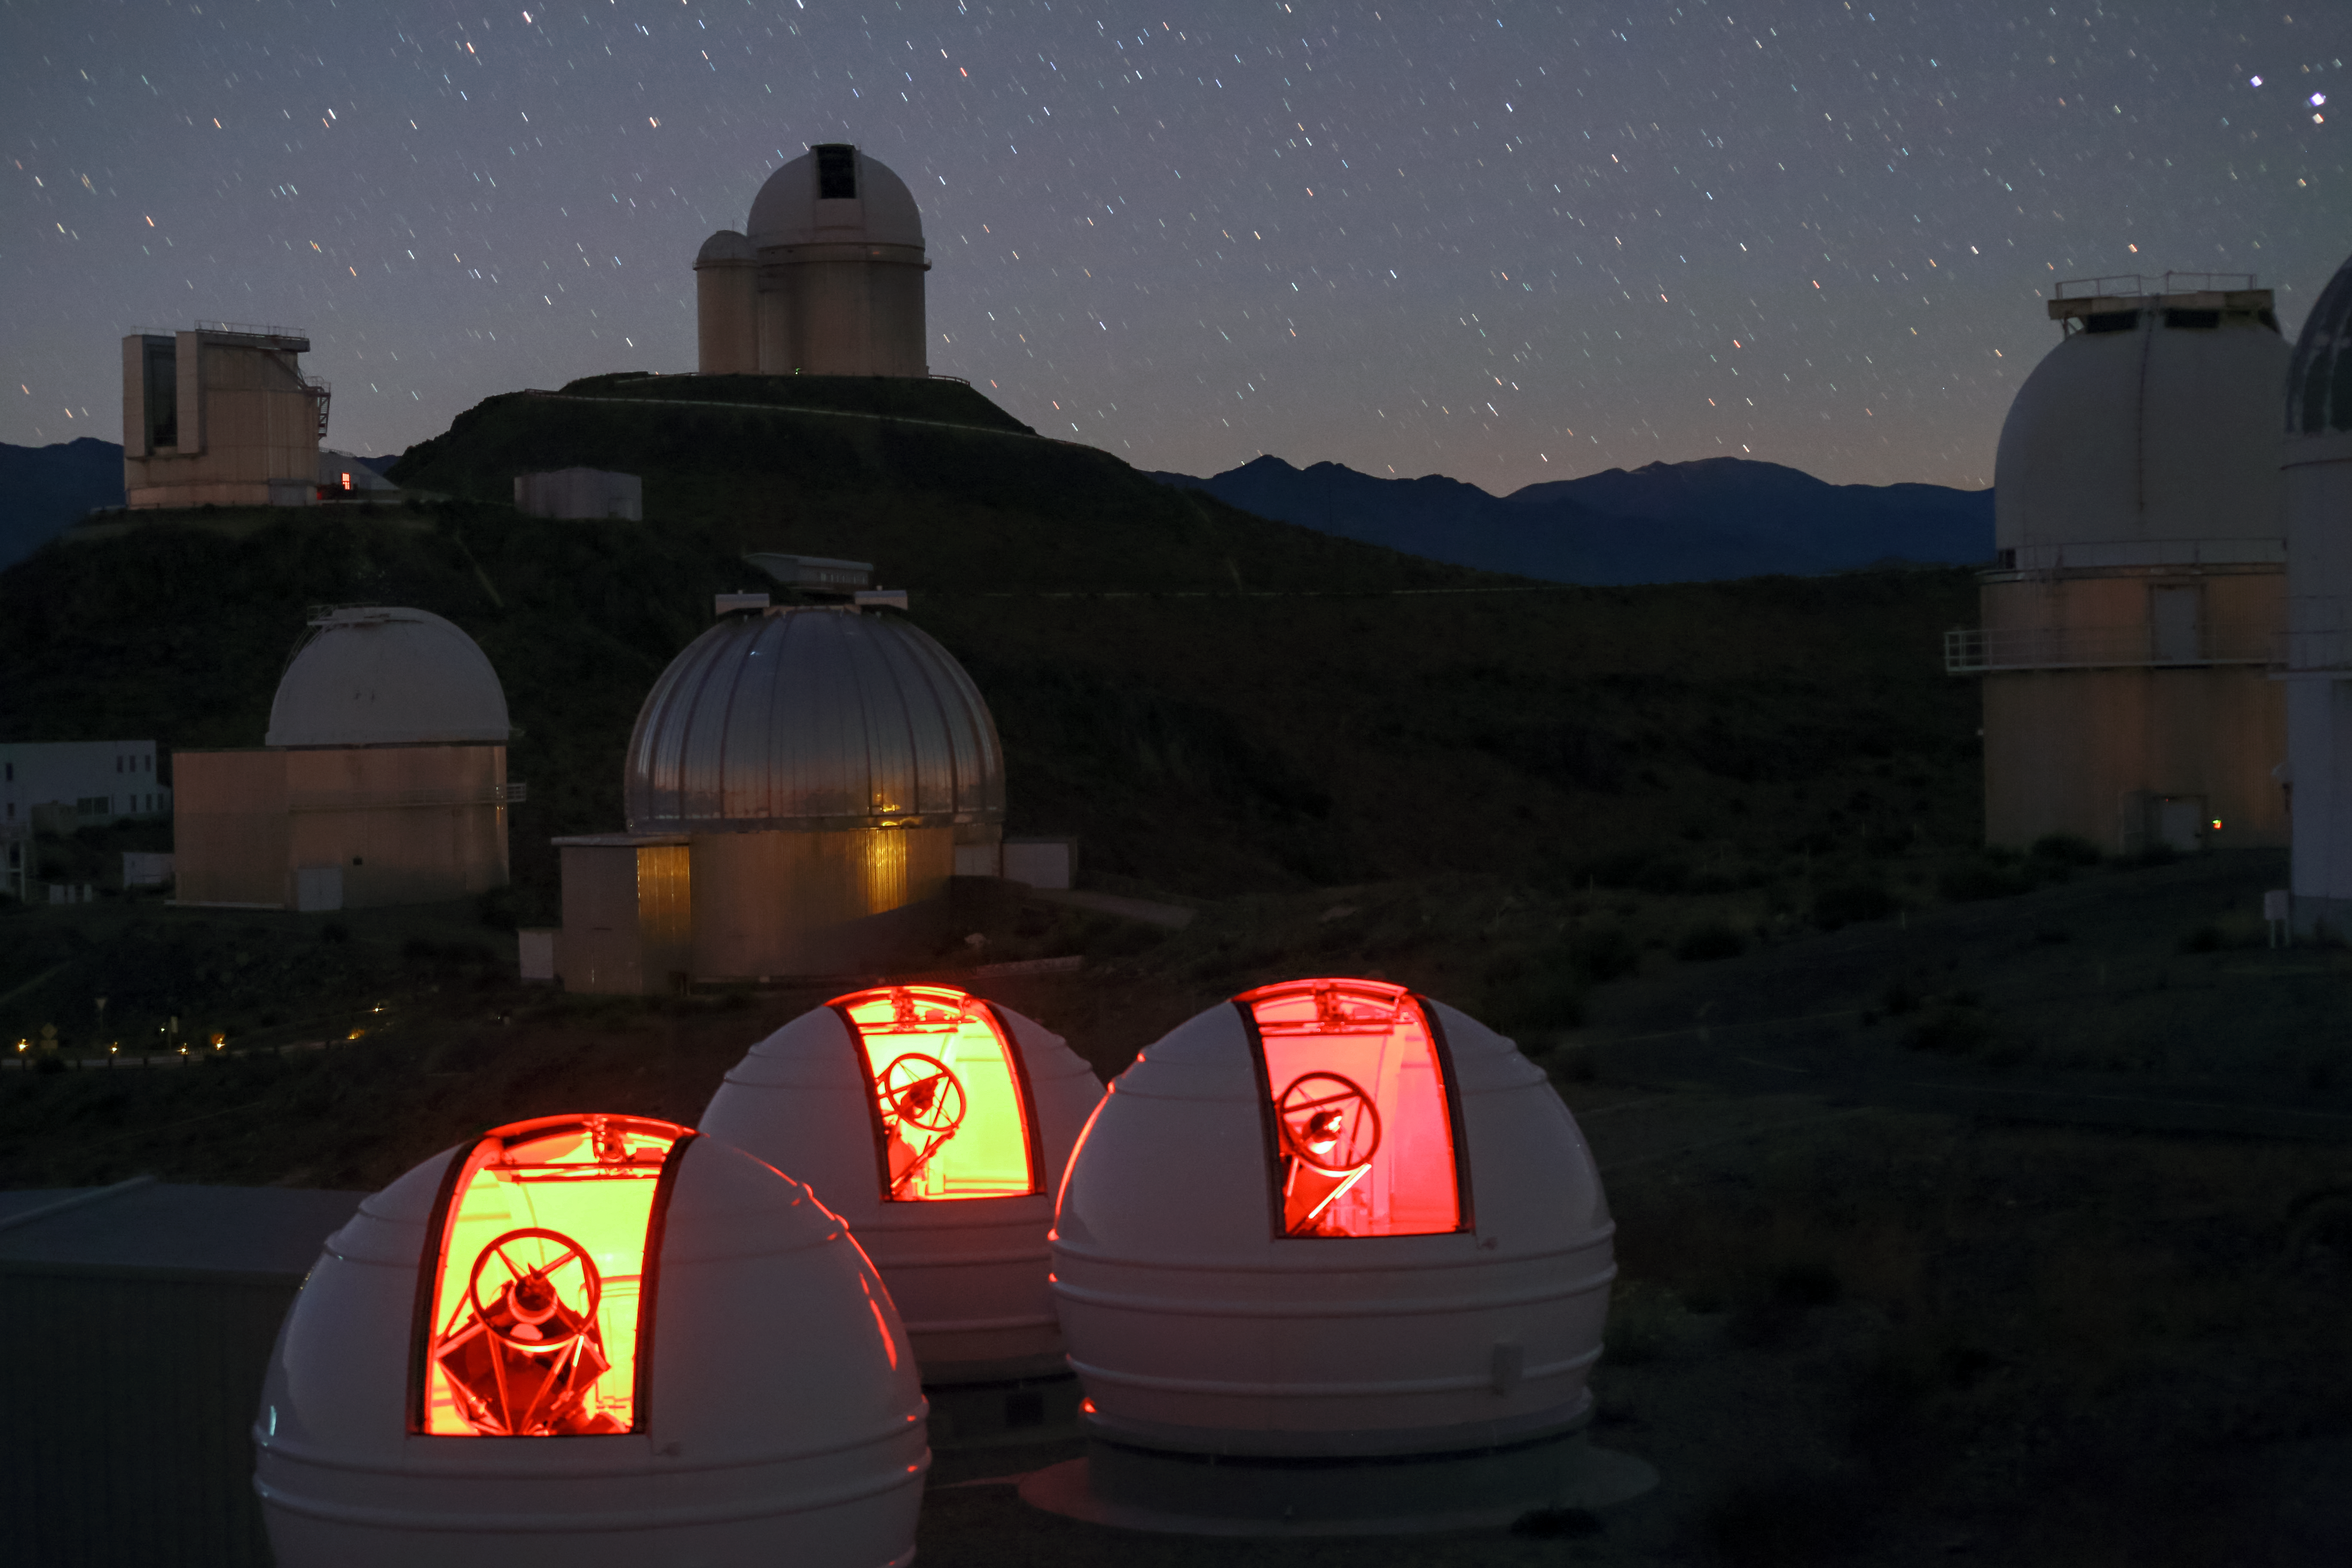

The ExTrA telescopes at La Silla

The ExTrA telescopes are sited at ESO’s La Silla Observatory in Chile. They will be used to search for and study Earth-sized planets orbiting nearby red dwarf stars. ExTrA’s novel design allows for much improved sensitivity compared to previous searches.

This nighttime view shows the three ExTra domes in the foreground and many of the other telescopes at ESO’s La Silla Observatory behind.

Credit: ESO/Emmanuela Rimbaud